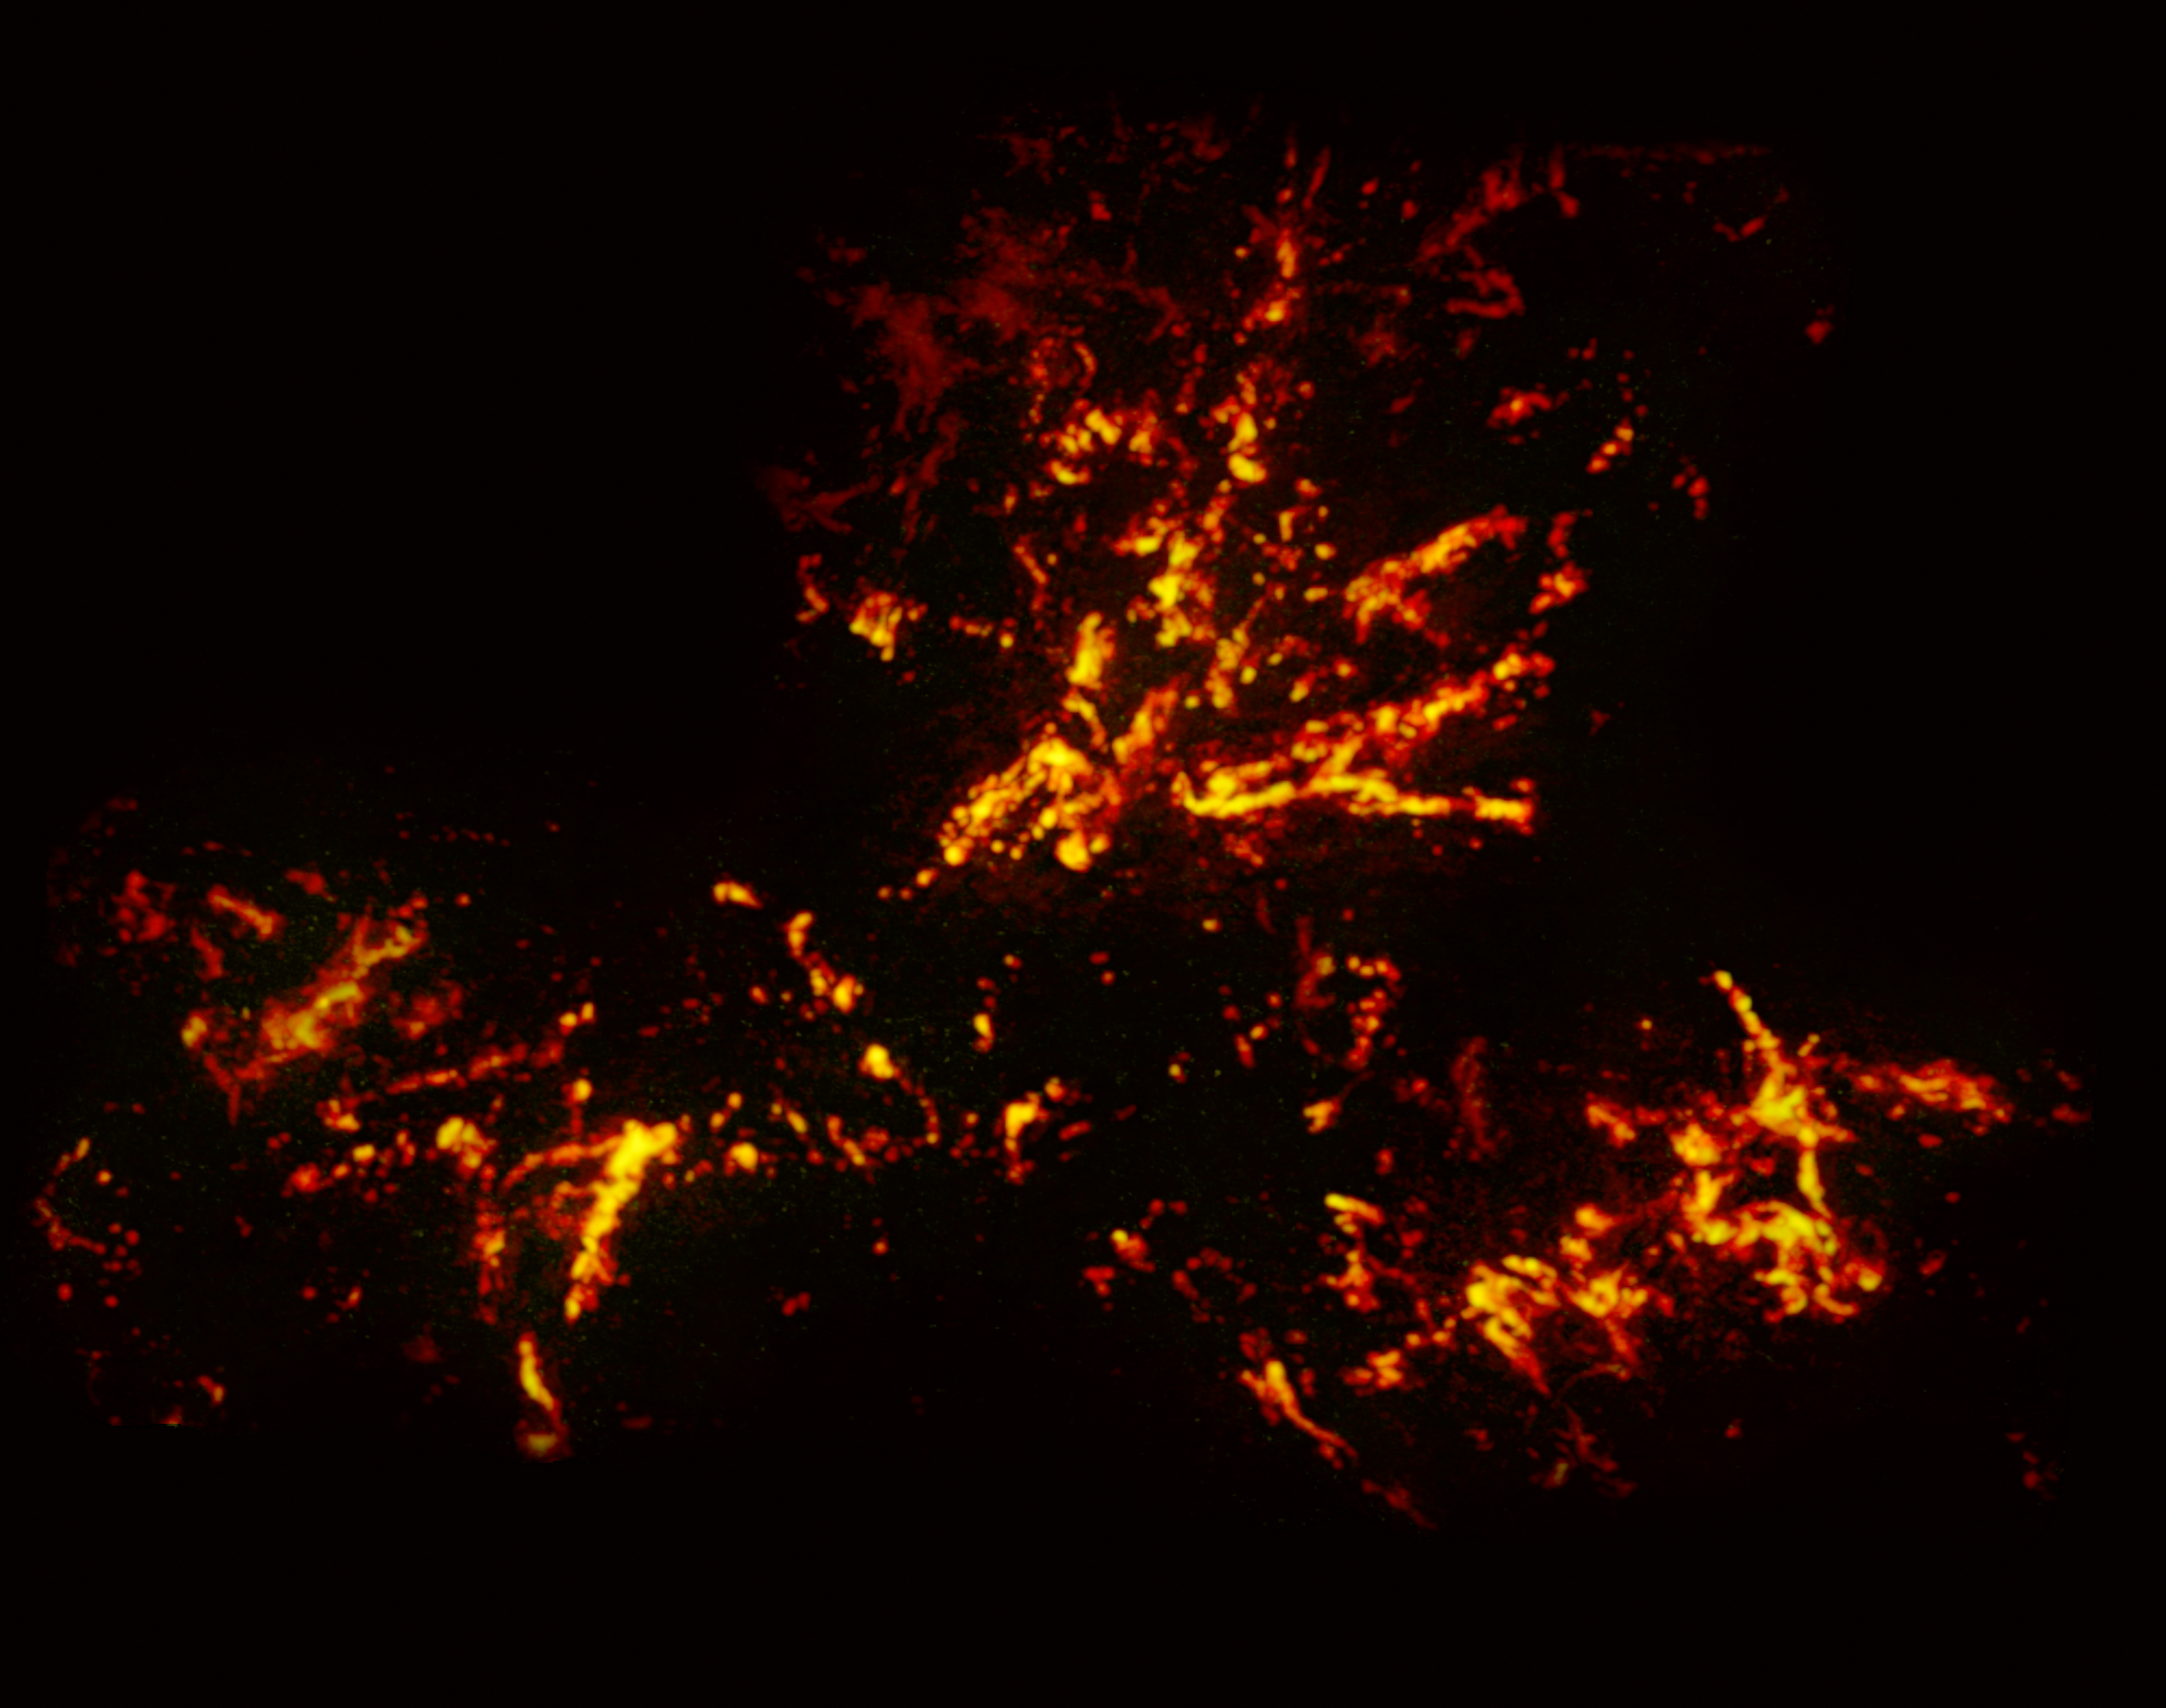

Radio image of the 30 Doradus nebula with data from ALMA

This image shows the star-forming region 30 Doradus, also known as the Tarantula Nebula, in radio wavelengths, as observed by the Atacama Large Millimeter/submillimeter Array (ALMA). The bright red-yellow streaks reveal regions of cold, dense gas which have the potential to collapse and form stars. The unique web-like structure of the gas clouds is characteristic of the Tarantula Nebula.

Credit: ALMA (ESO/NAOJ/NRAO)/Wong et al.